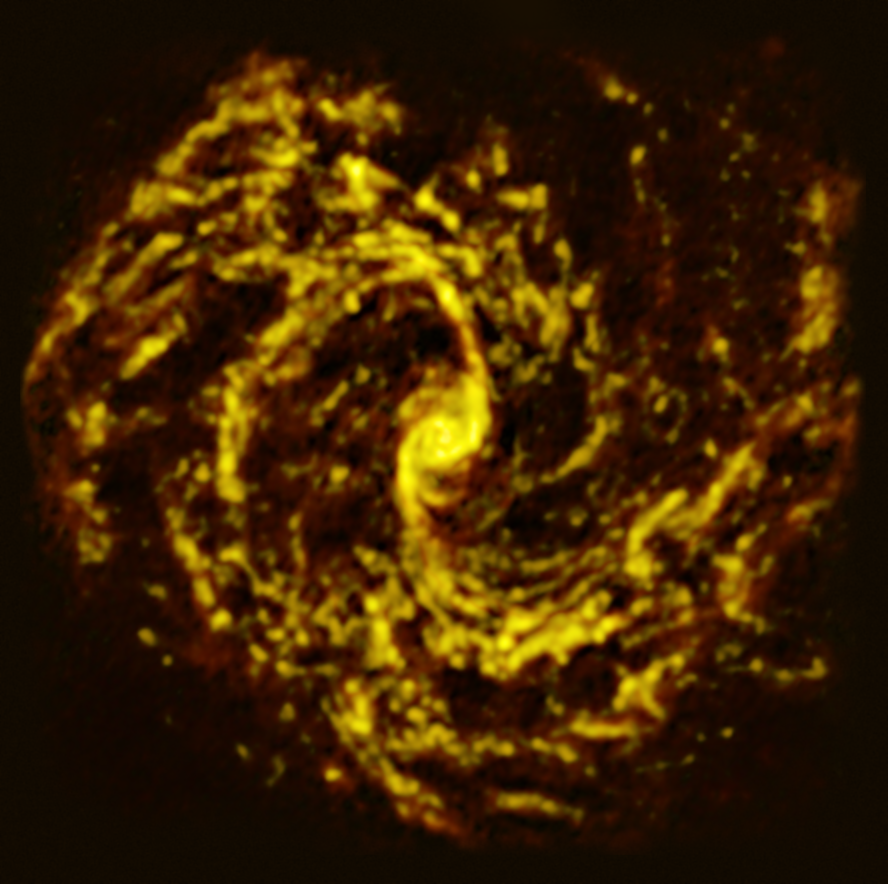

The NGC 4303 galaxy as seen with ALMA

This image of the nearby galaxy NGC 4303, taken with the Atacama Large Millimeter/submillimeter Array (ALMA), in which ESO is a partner, shows the distribution of cold clouds of molecular gas, which provide the raw material from which stars form.

NGC 4303 is a spiral galaxy, with a bar of stars and gas at its centre, located approximately 55 million light-years from Earth in the constellation Virgo.

The images were taken as part of the Physics at High Angular resolution in Nearby GalaxieS (PHANGS) project, which is making high-resolution observations of nearby galaxies with telescopes operating across the electromagnetic spectrum.

Credit: ESO/ALMA (ESO/NAOJ/NRAO)/PHANGS